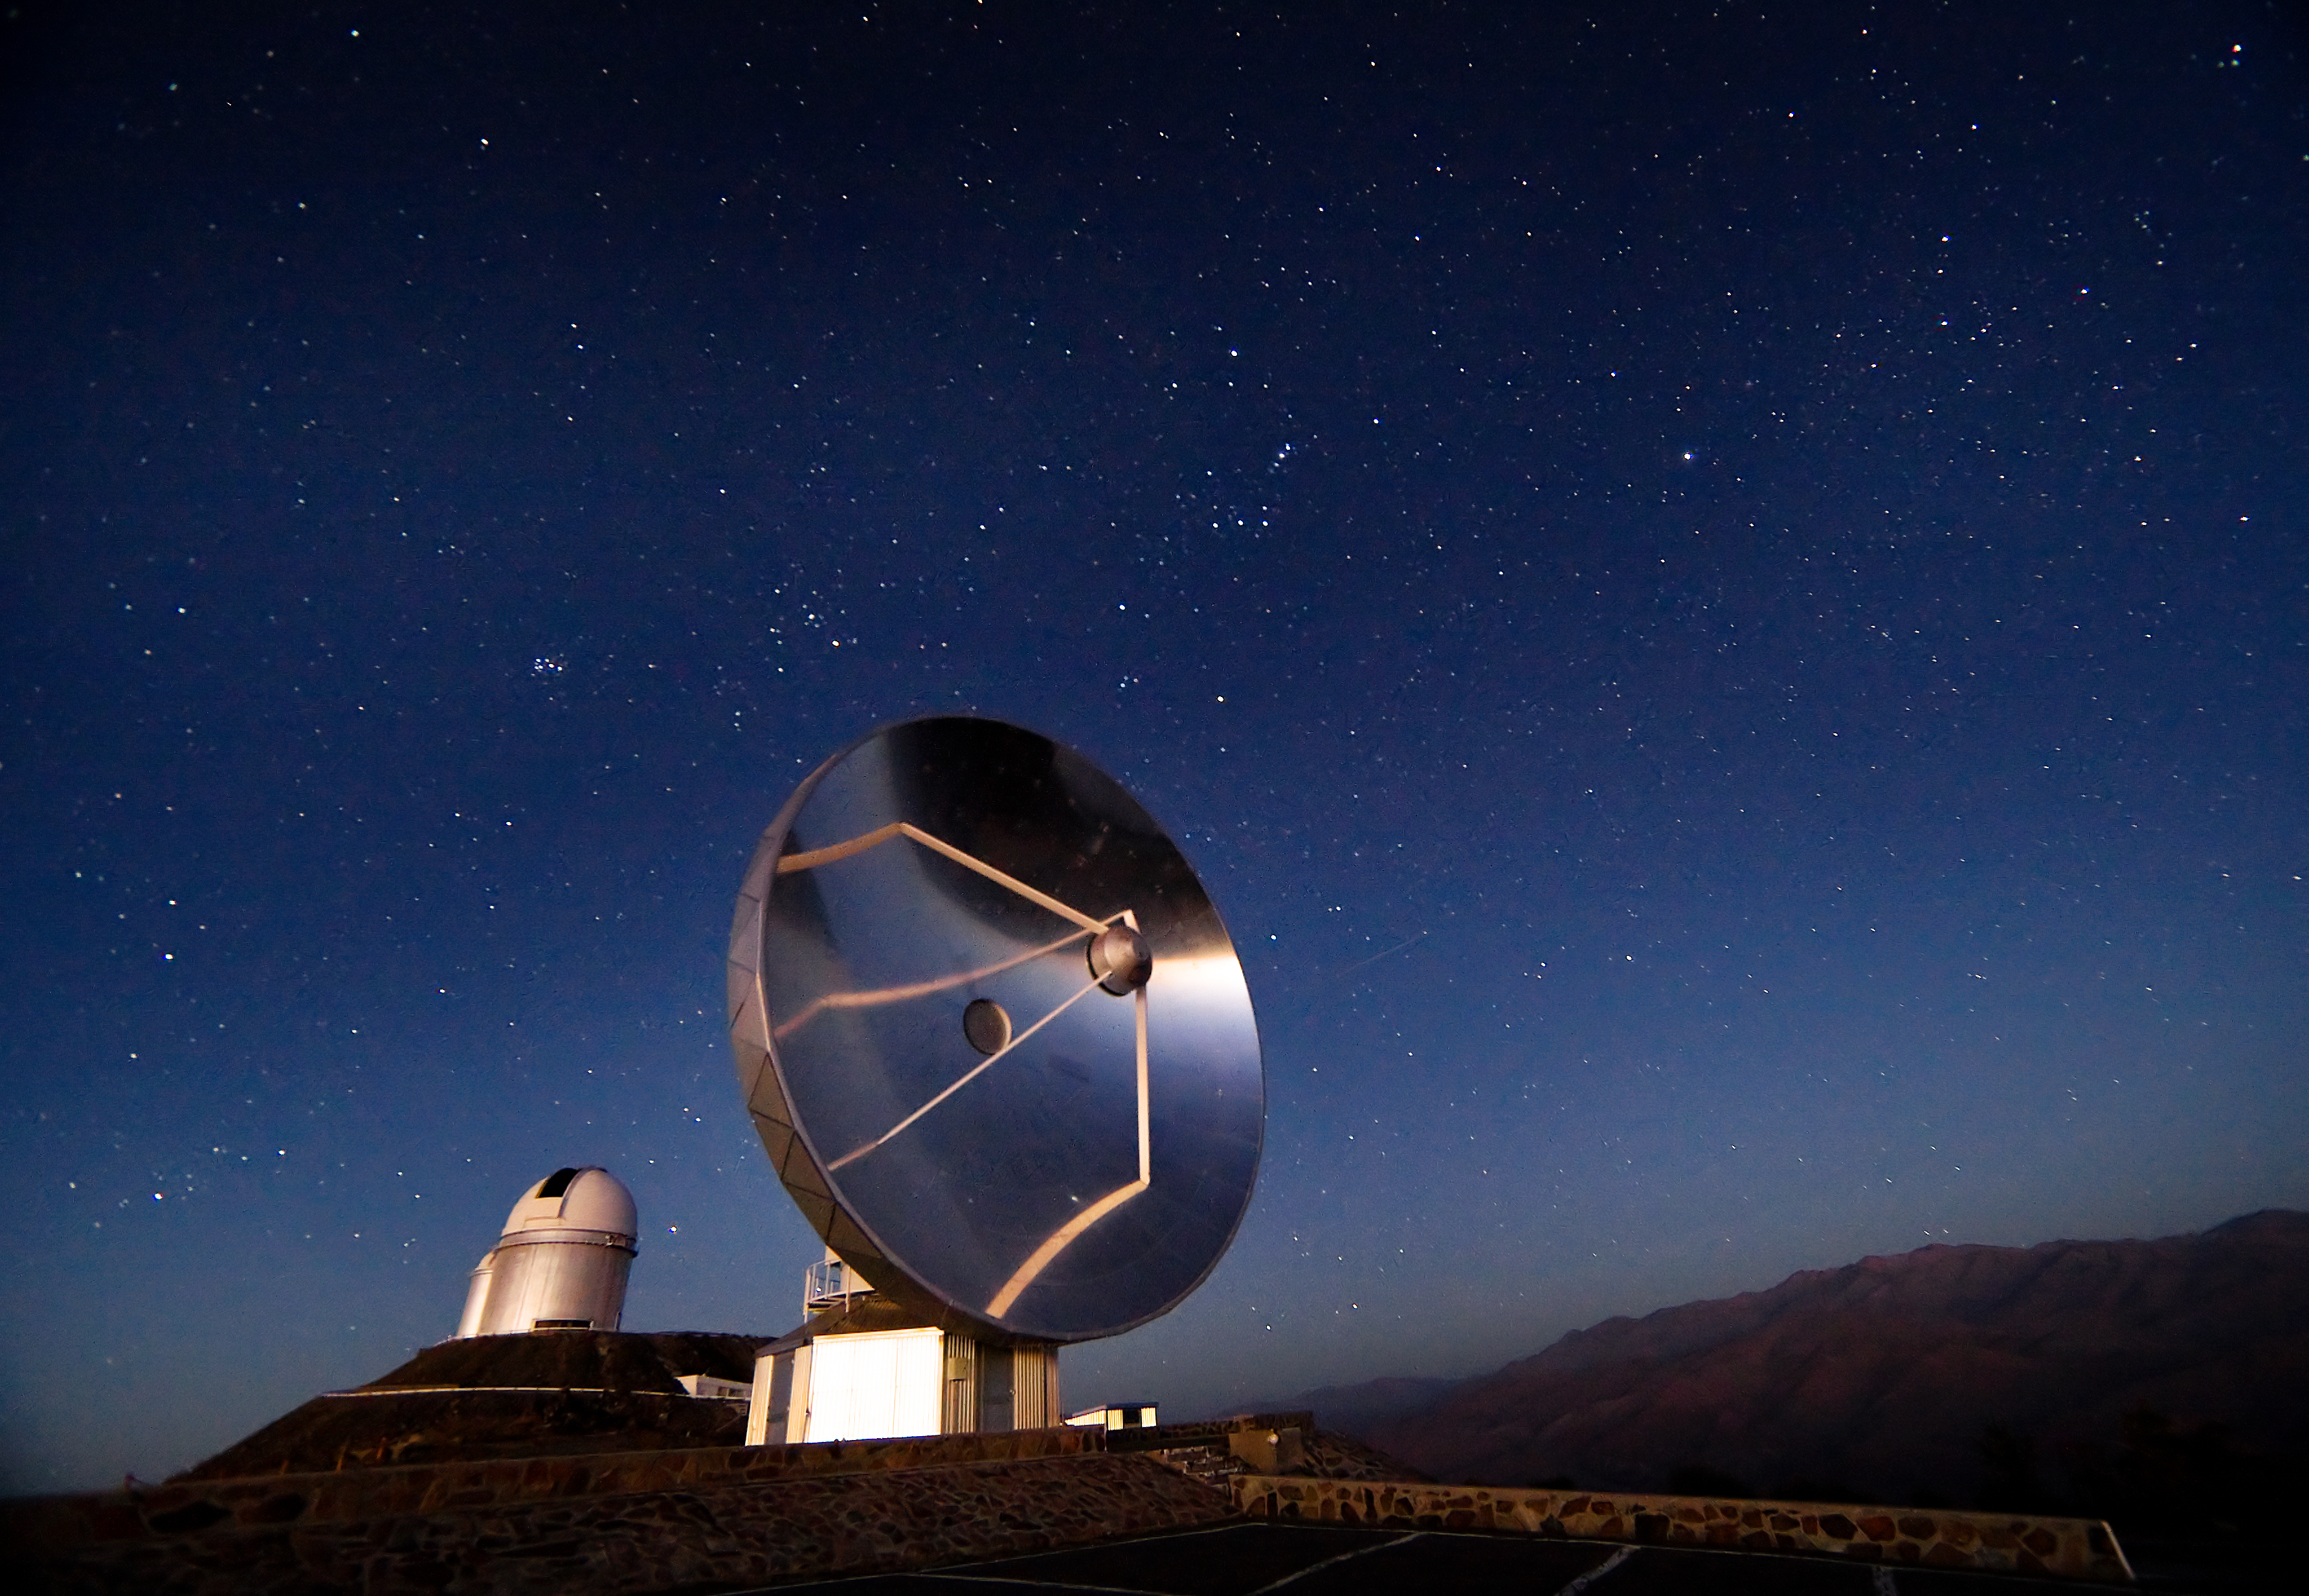

SEST at La Silla

The 15-metre Swedish-ESO Submillimetre Telescope (SEST) at ESO's La Silla observing site in the southern part of the Atacama desert of Chile. Designed to observe at sub-millimetric wavelengths, SEST was built in 1987 on La Silla and decommissioned in 2003. It was a precursor of APEX and ALMA. 2400 metres above sea level, La Silla was ESO's first observing site. Currently ESO operates the ESO 3.6-metre telescope and the 3.58-metre New Technology Telescope (NTT) at La Silla. This site also hosts many national telescopes, including the Swiss 1.2-metre Leonhard Euler Telescope and the Danish 1.54-metre telescope.

Credit: Iztok Boncina/ESO